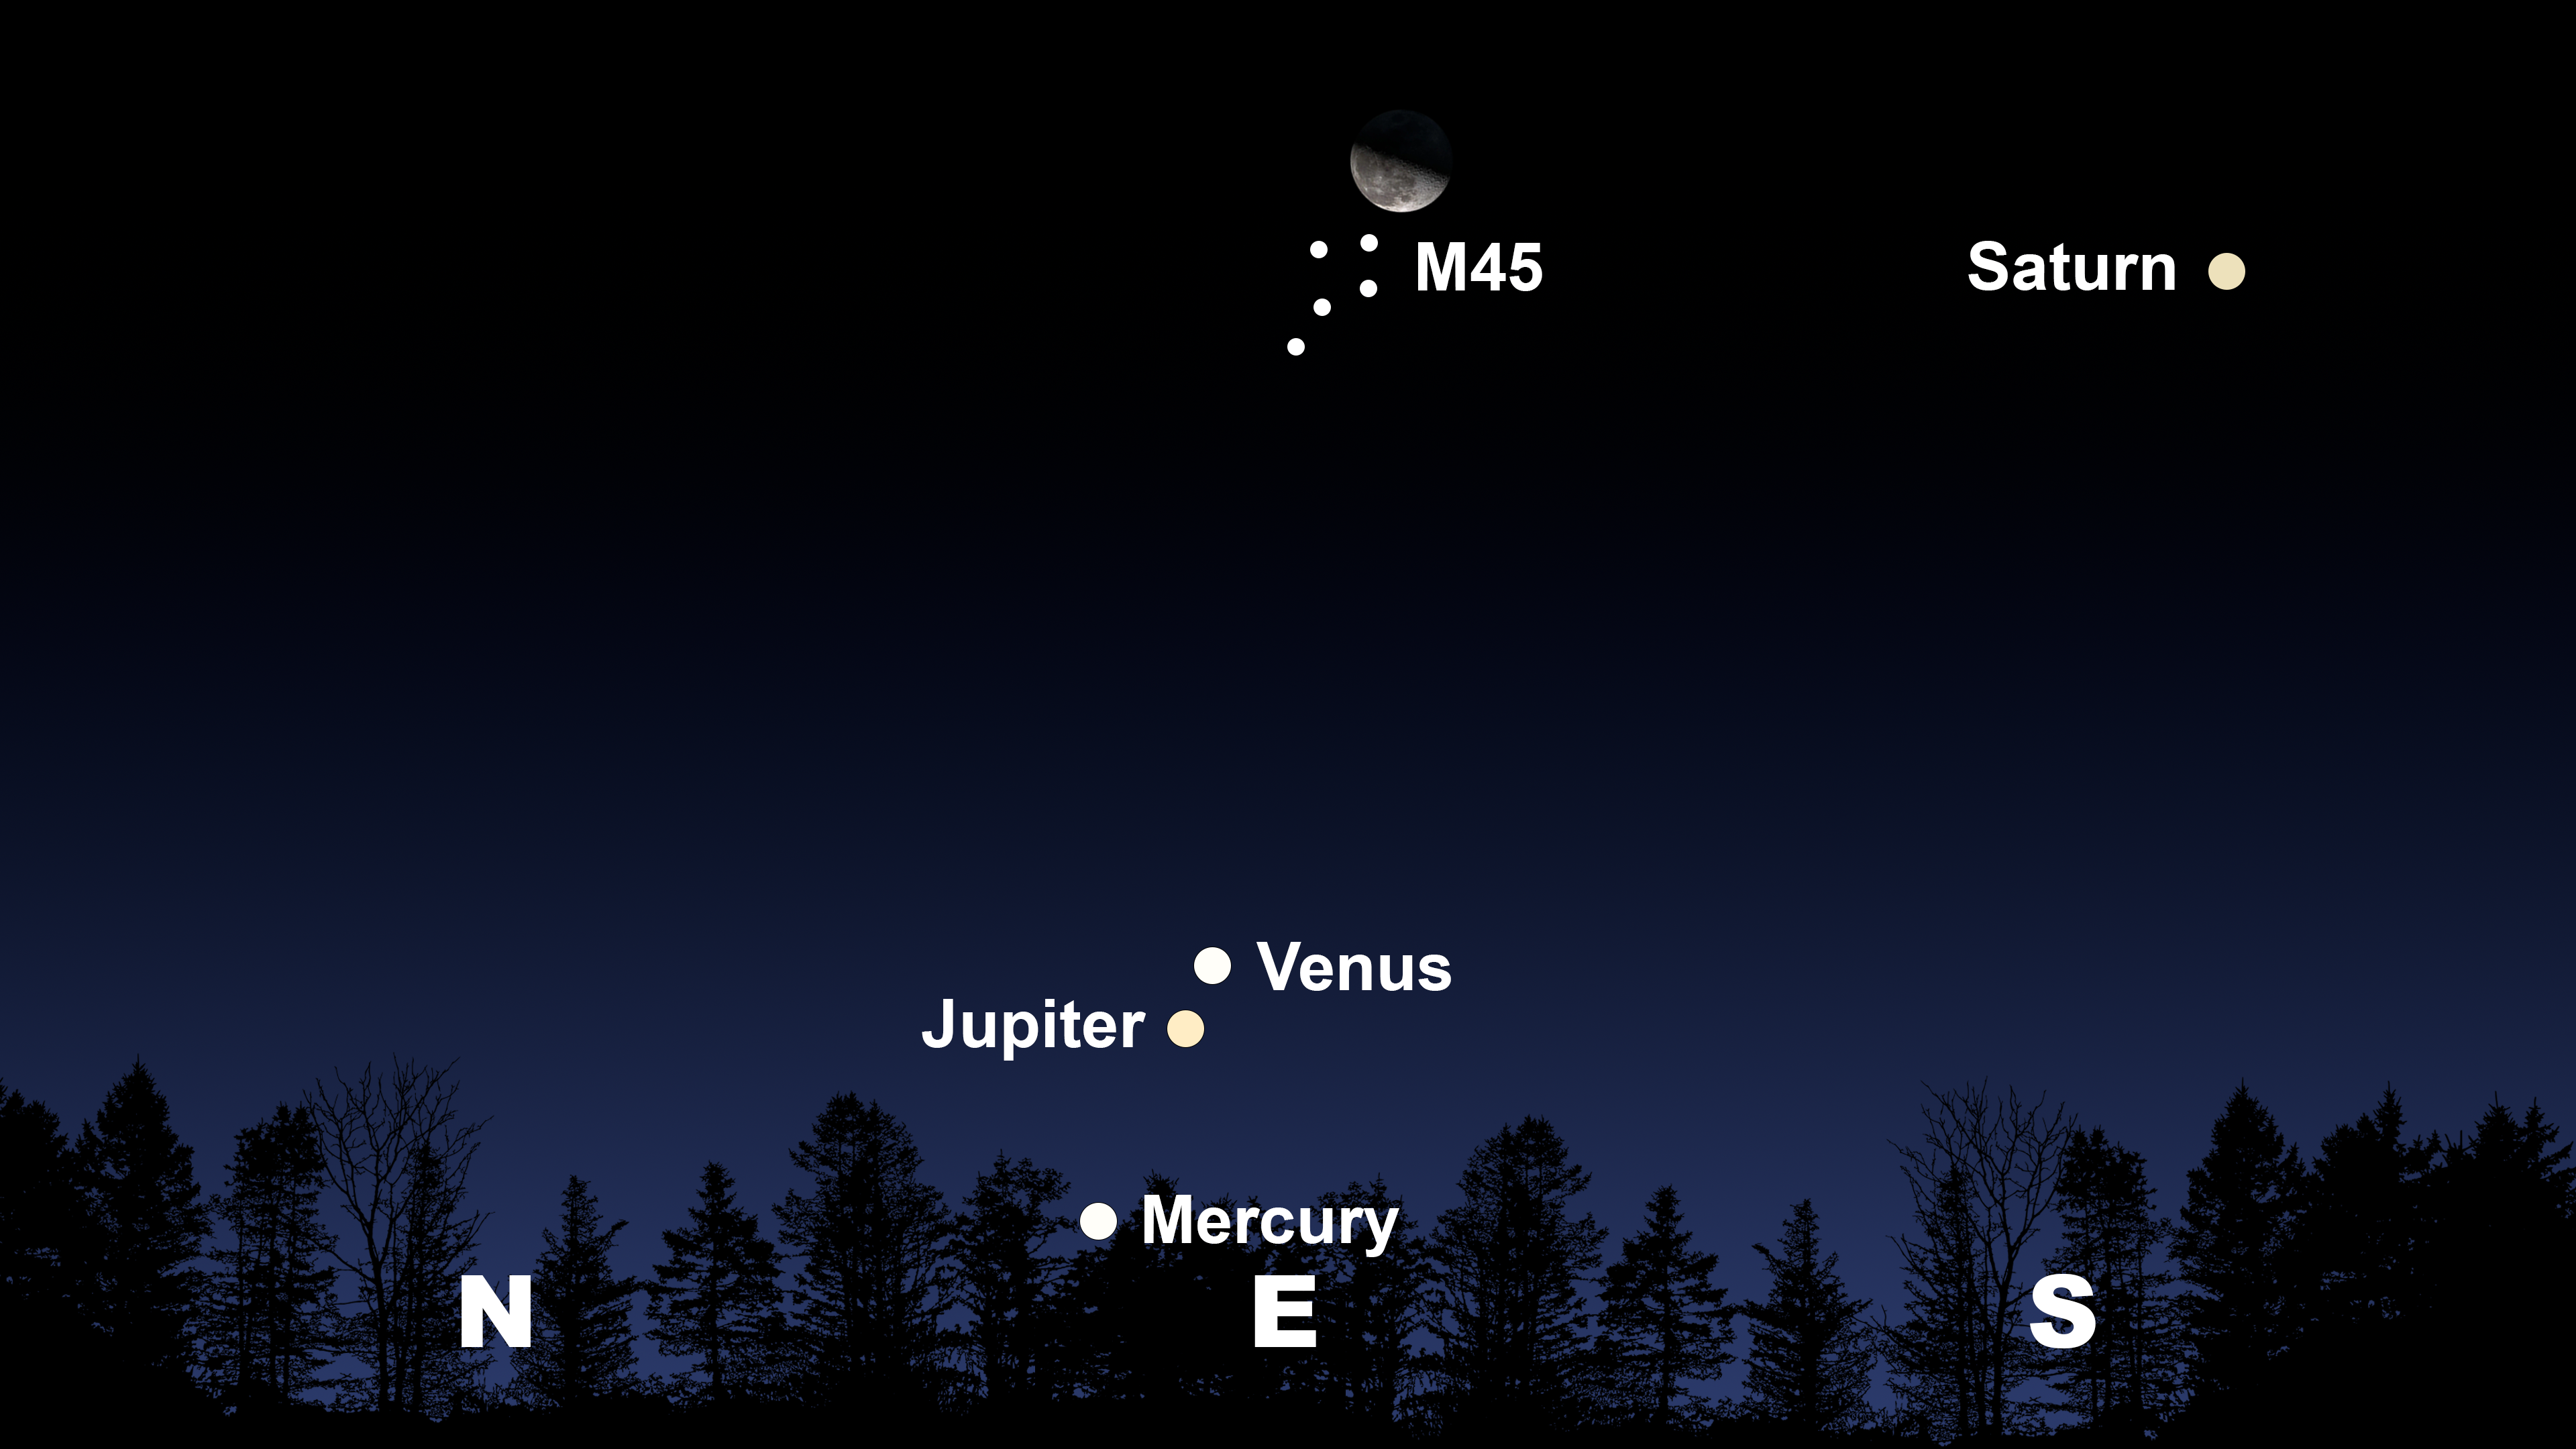

The night sky from Tucson at 5:00 a.m. on 16 August

The night sky from Tucson at 5:00 a.m. on 16 August. Hilo will have a similar view at 5:00 a.m., and La Serena will have a similar view at 6:00 a.m.

Credit: NOIRLab/NSF/AURA/Stellarium/J. Davis